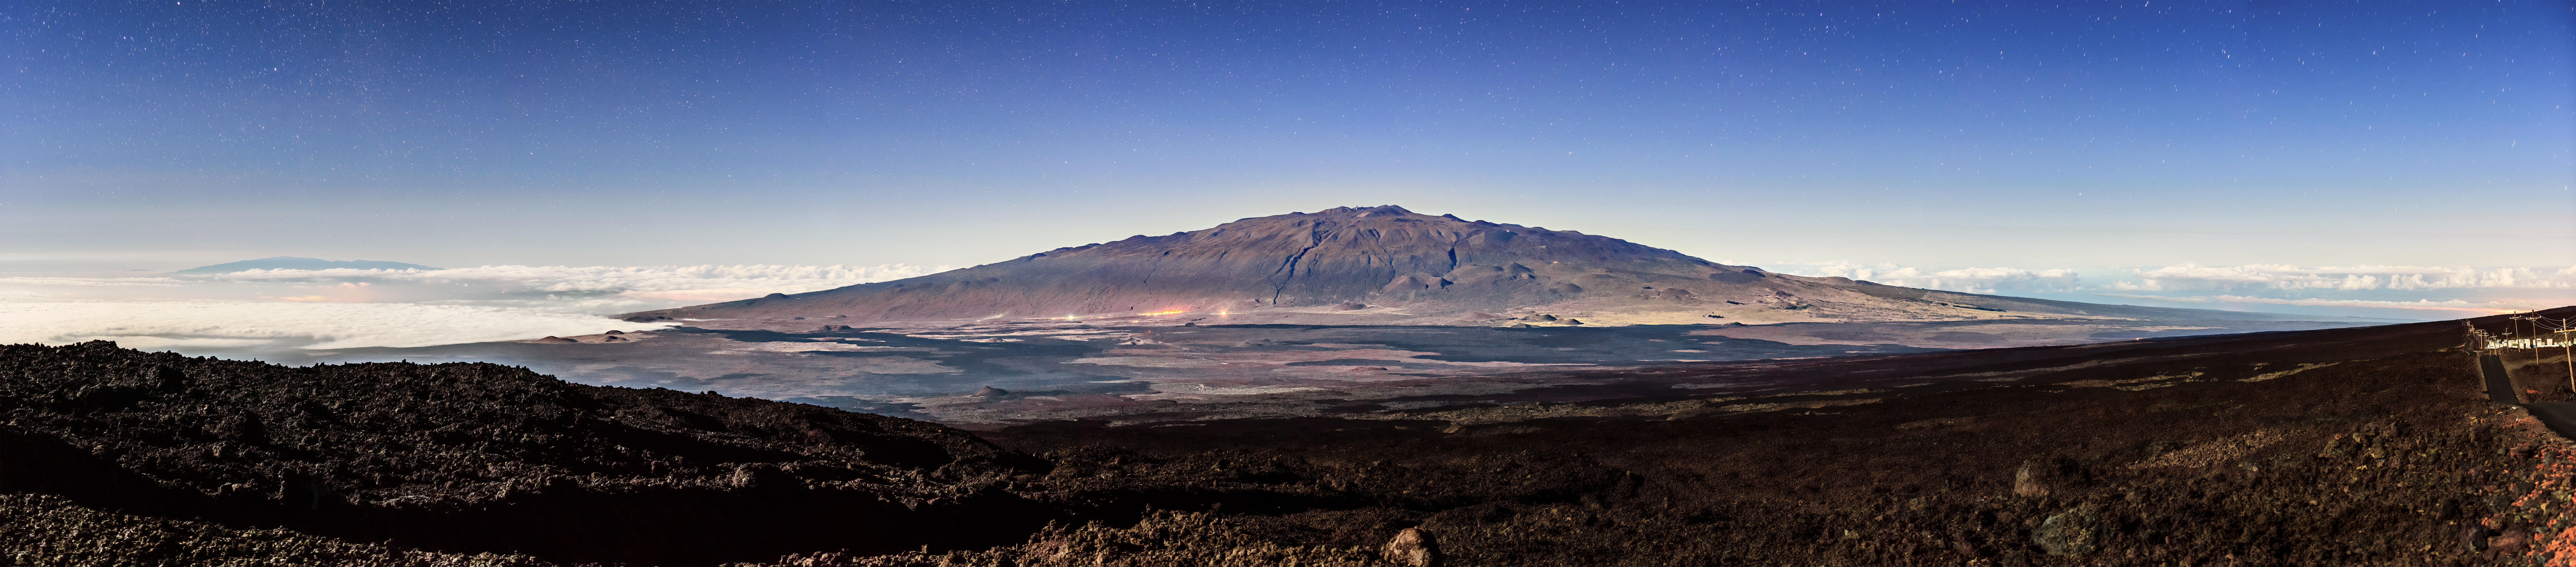

Maunakea by Moonlight

Maunakea, the huge volcano in the background of this image, is one of the five volcanoes on the island of Hawai‘i. Maunakea is home to a number of astronomical observatories, including Gemini North, one half of the International Gemini Observatory, operated by NSF NOIRLab.

It may not look like it, but this image was taken at night, not on a sunny afternoon as it might appear at first glance. The Moon reflects sunlight rather evenly across the visible spectrum, albeit at a brightness of only 0.3 lux — about 300,000 times fainter than the Sun. With a long exposure, moonlight can appear to illuminate scenery just as though it were a sunny day. If you look closely you might notice a few stars visible in the sky.

Credit: International Gemini Observatory/NOIRLab/NSF/AURA/J. Chu